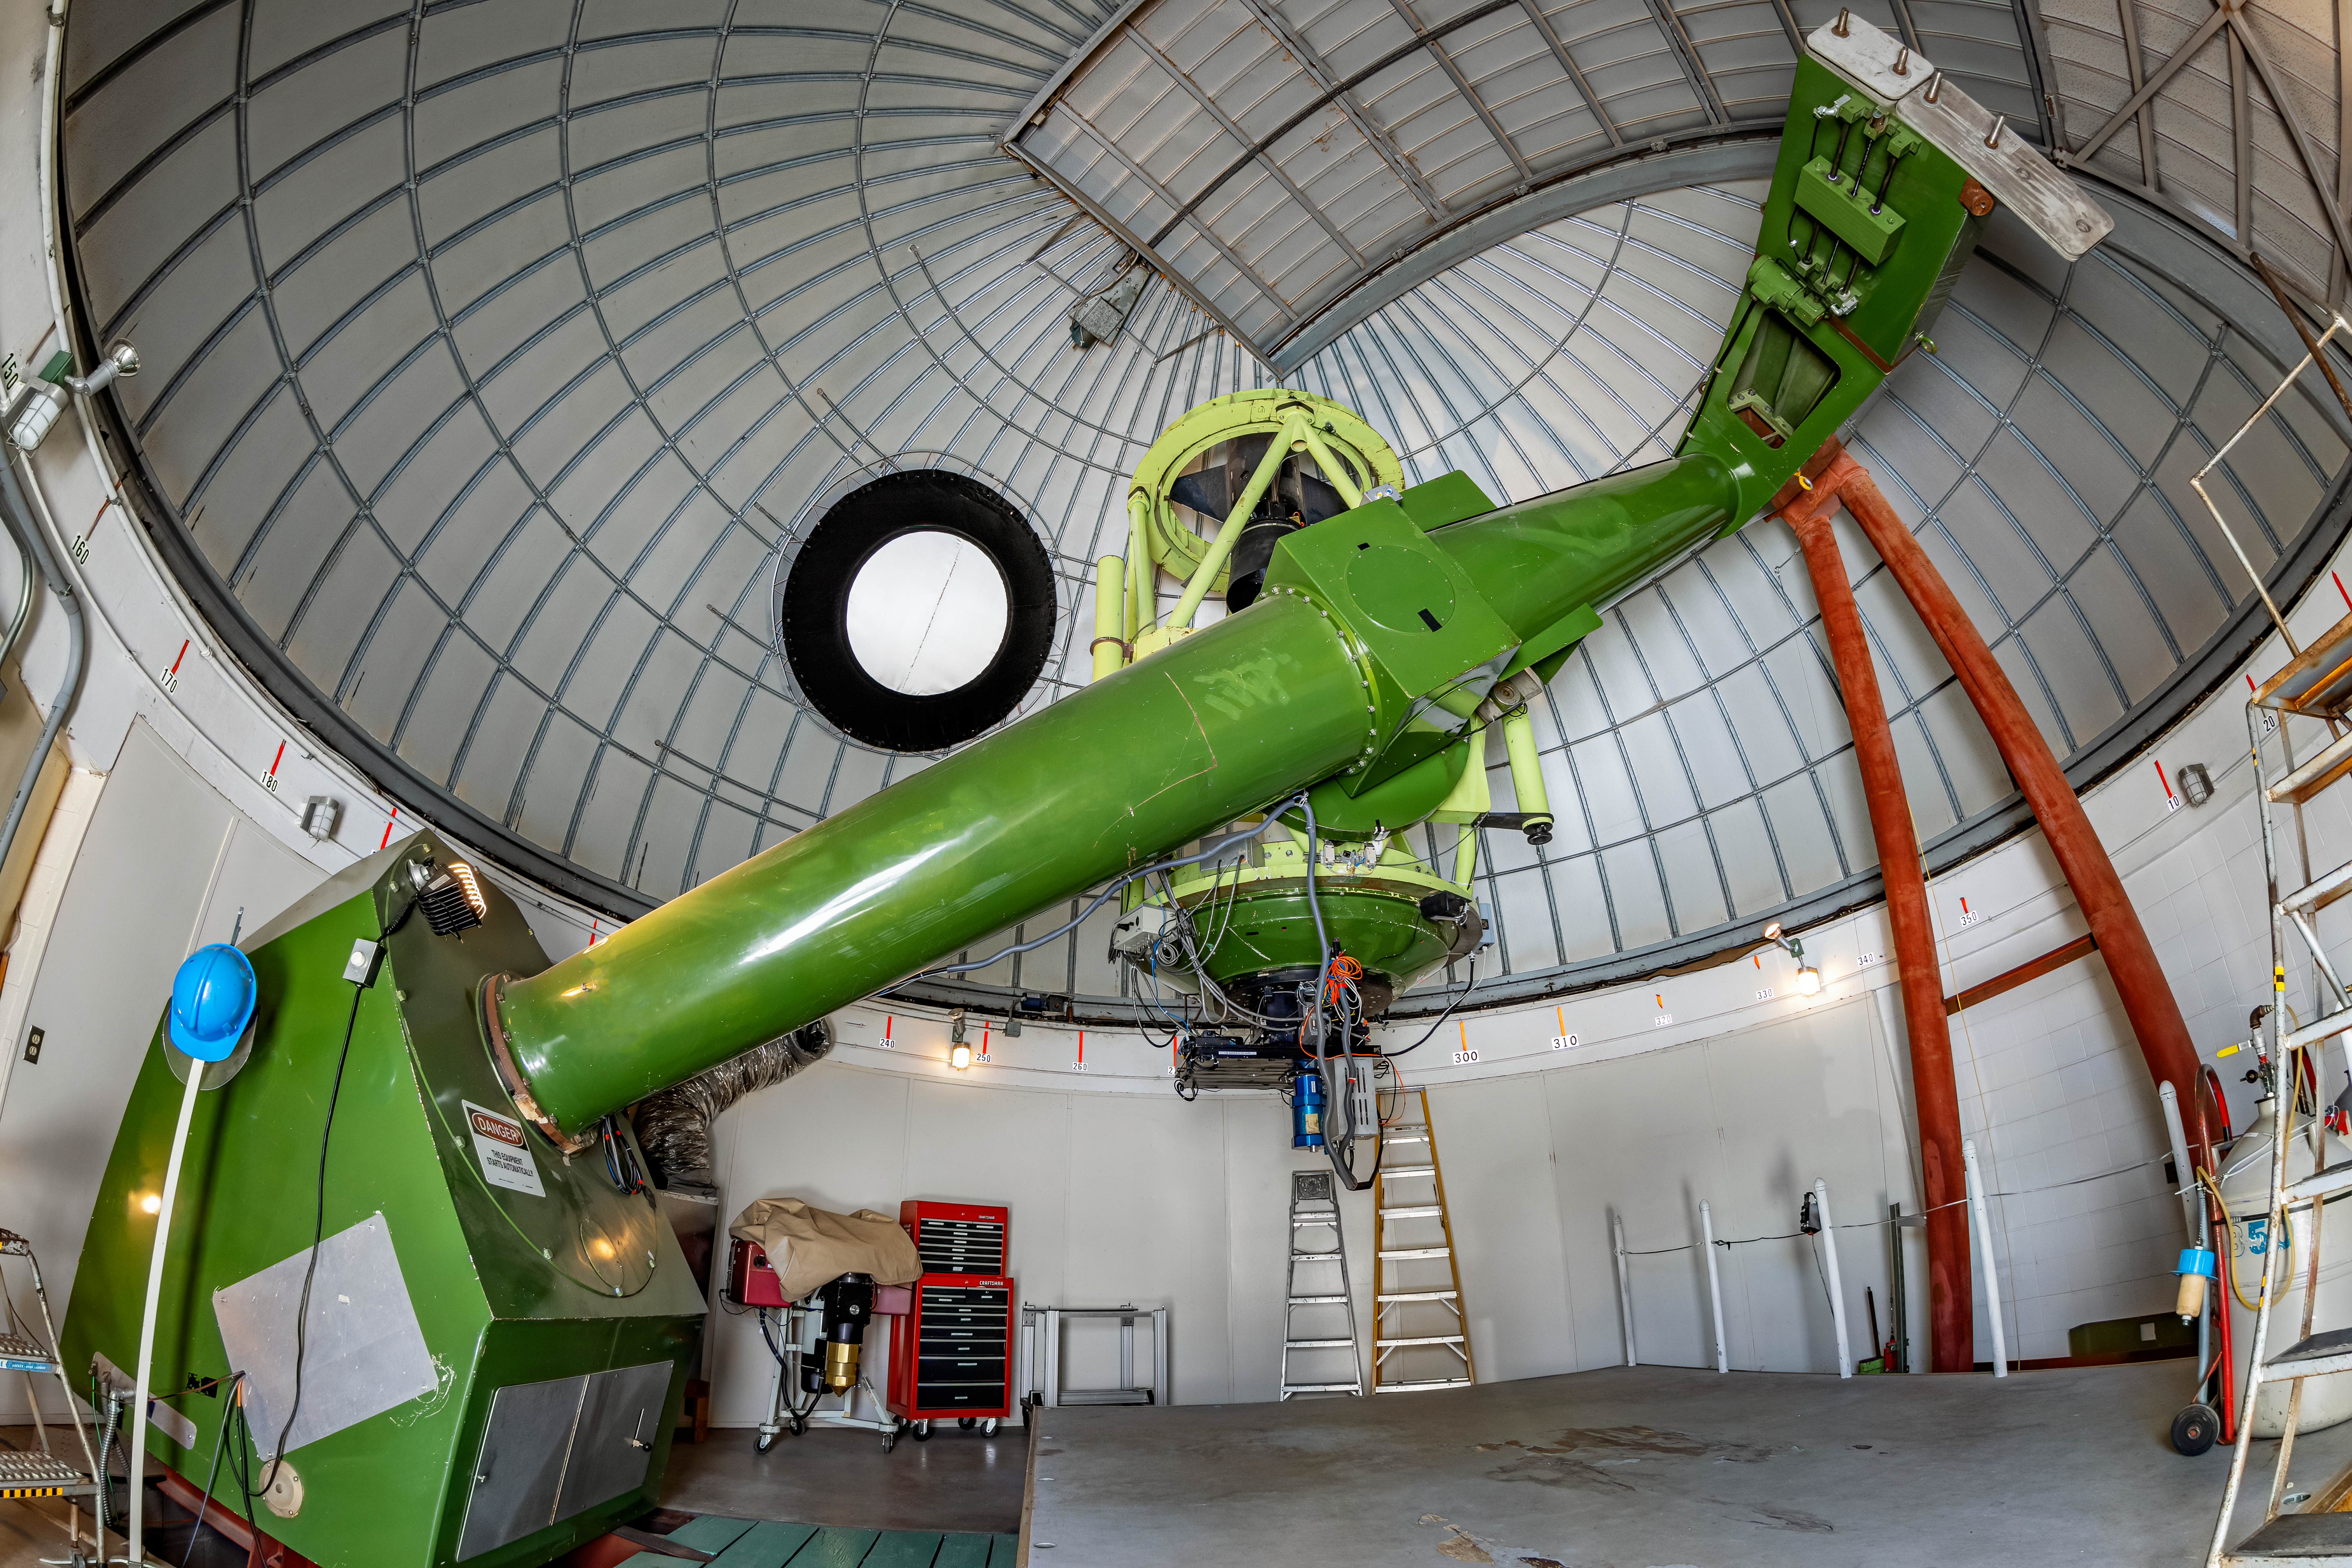

McGraw-Hill 1.3-meter Telescope Interior

The interior of the McGraw-Hill 1.3-meter Telescope located at Kitt Peak National Observatory (KPNO), a Program of NSF NOIRLab.

Credit: KPNO/NOIRLab/NSF/AURA/T. Matsopoulos